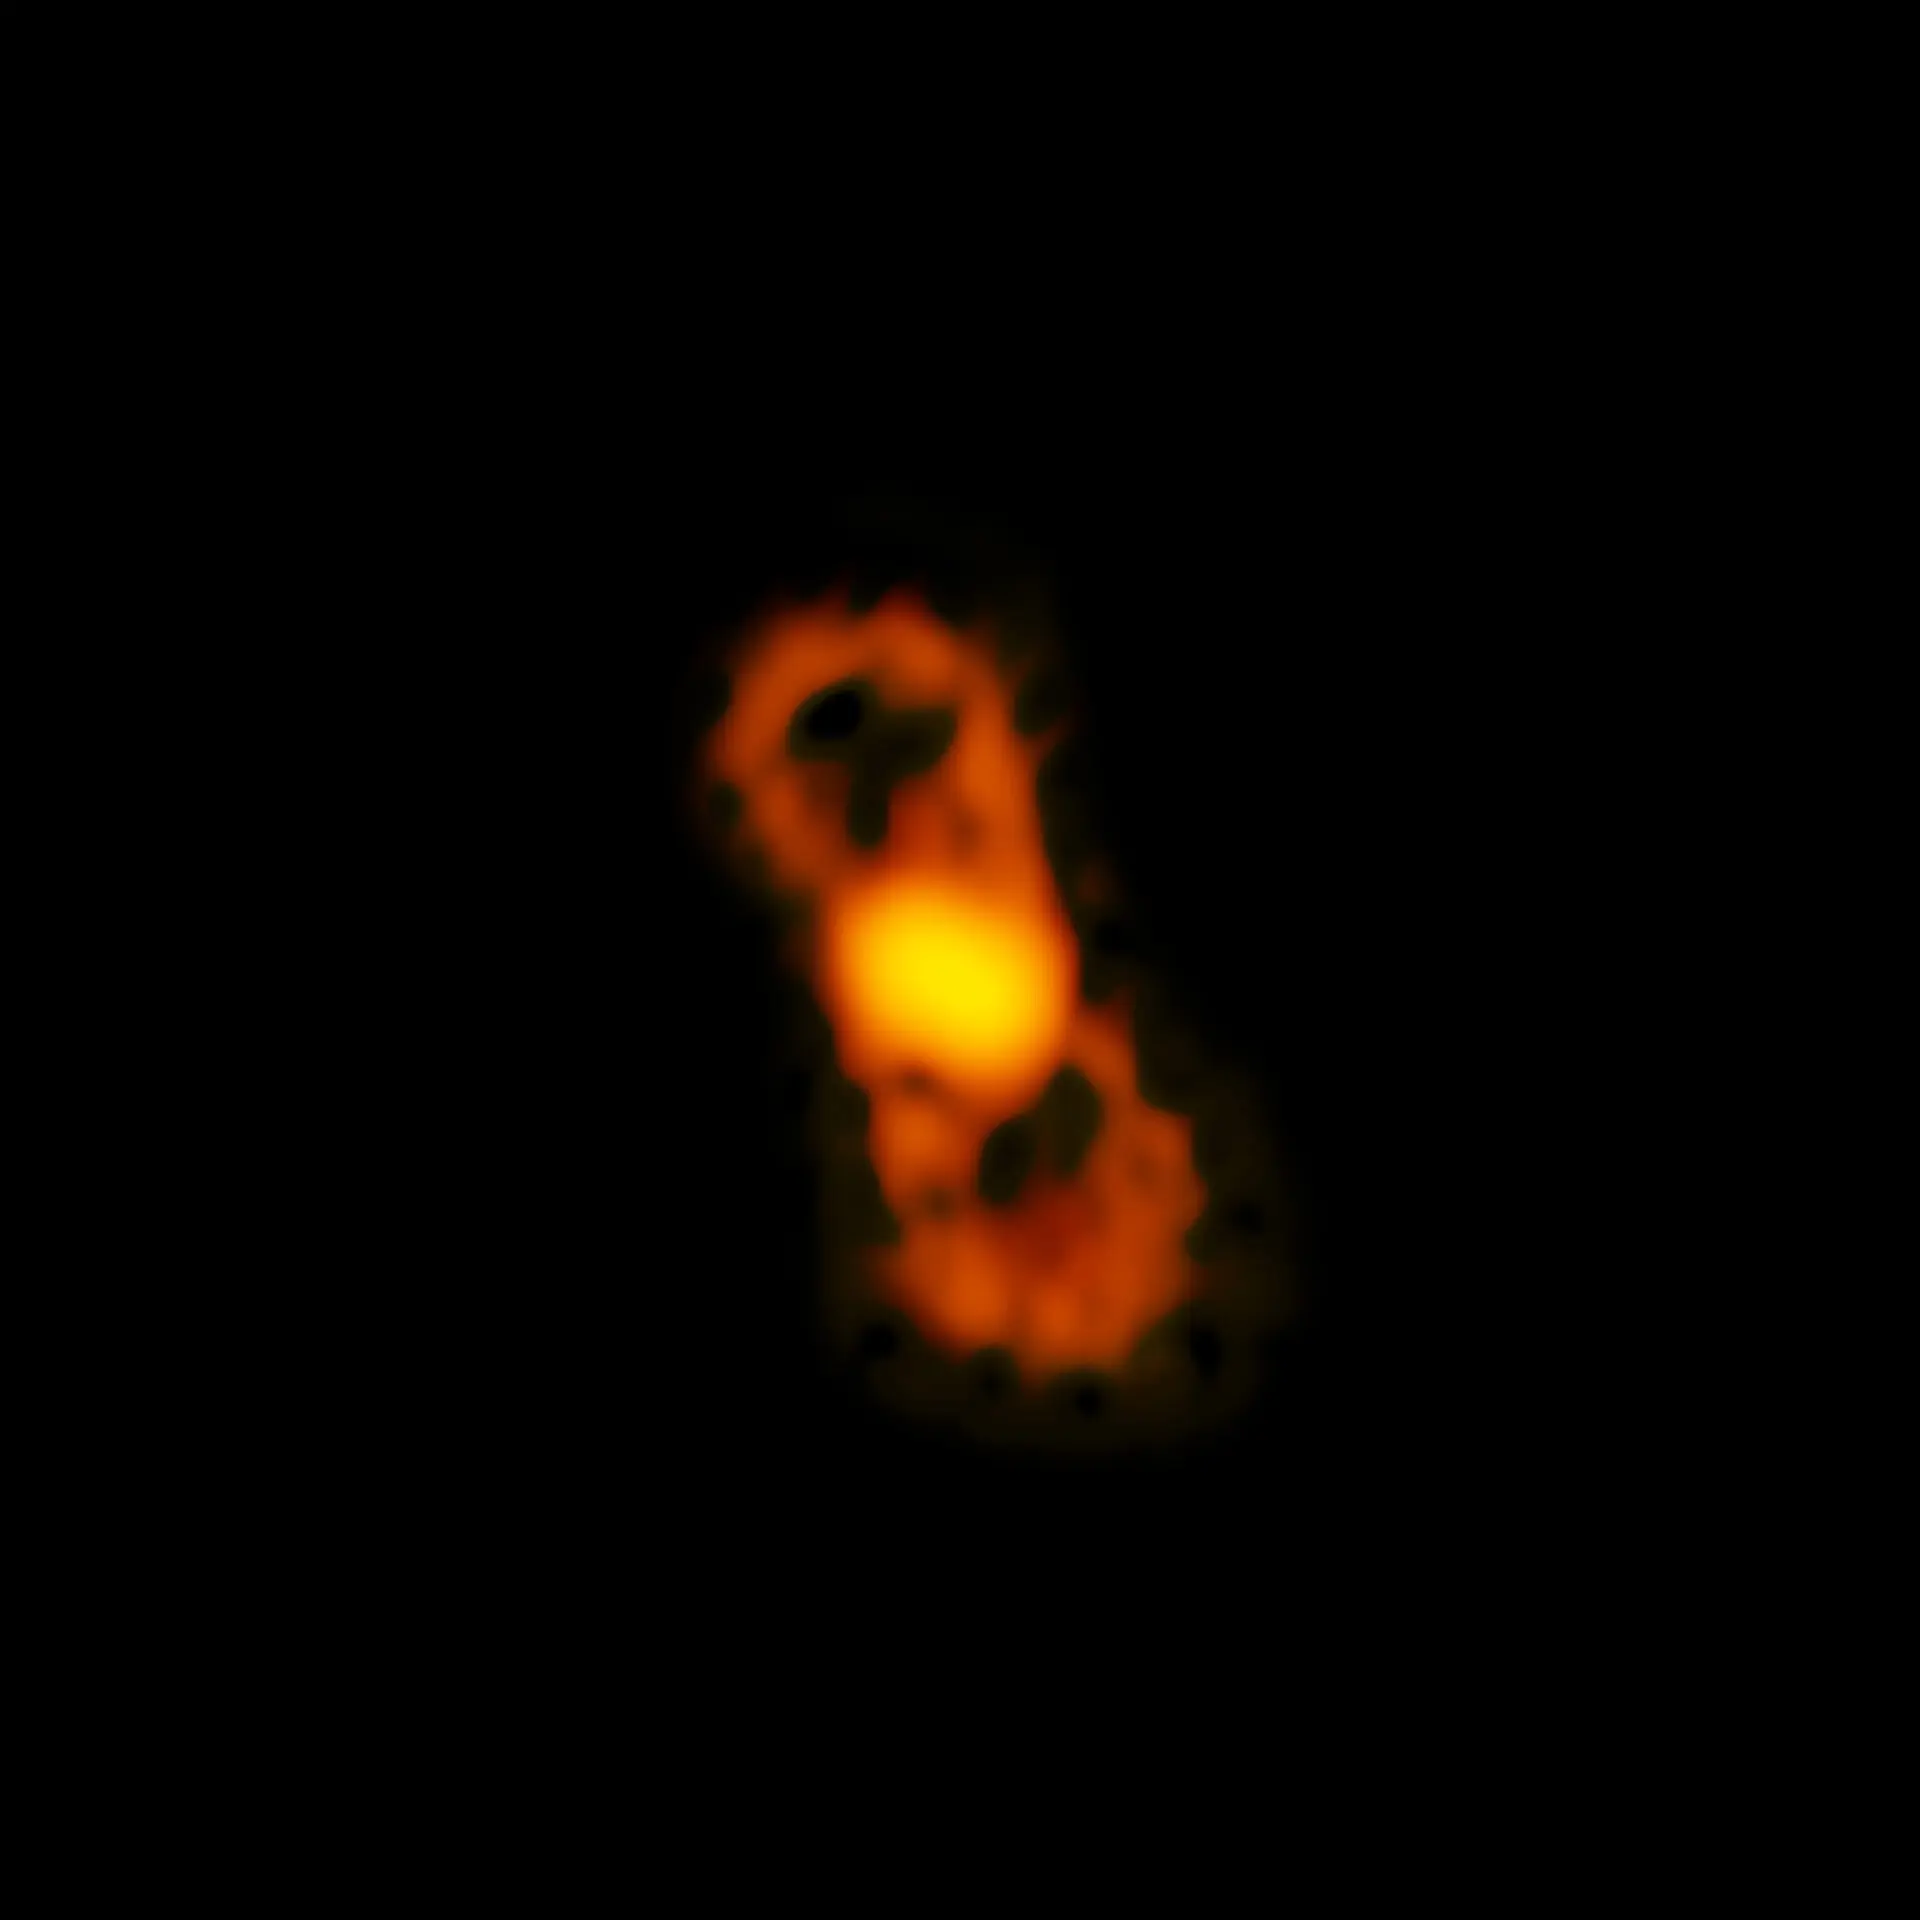

The radioactive molecule 26-aluminum monofluoride

ALMA image of the radioactive molecule 26-aluminum monofluoride, as detected in CK Vul.

Credit: ALMA (ESO/NAOJ/NRAO); NRAO/AUI/NSF; B. Saxton